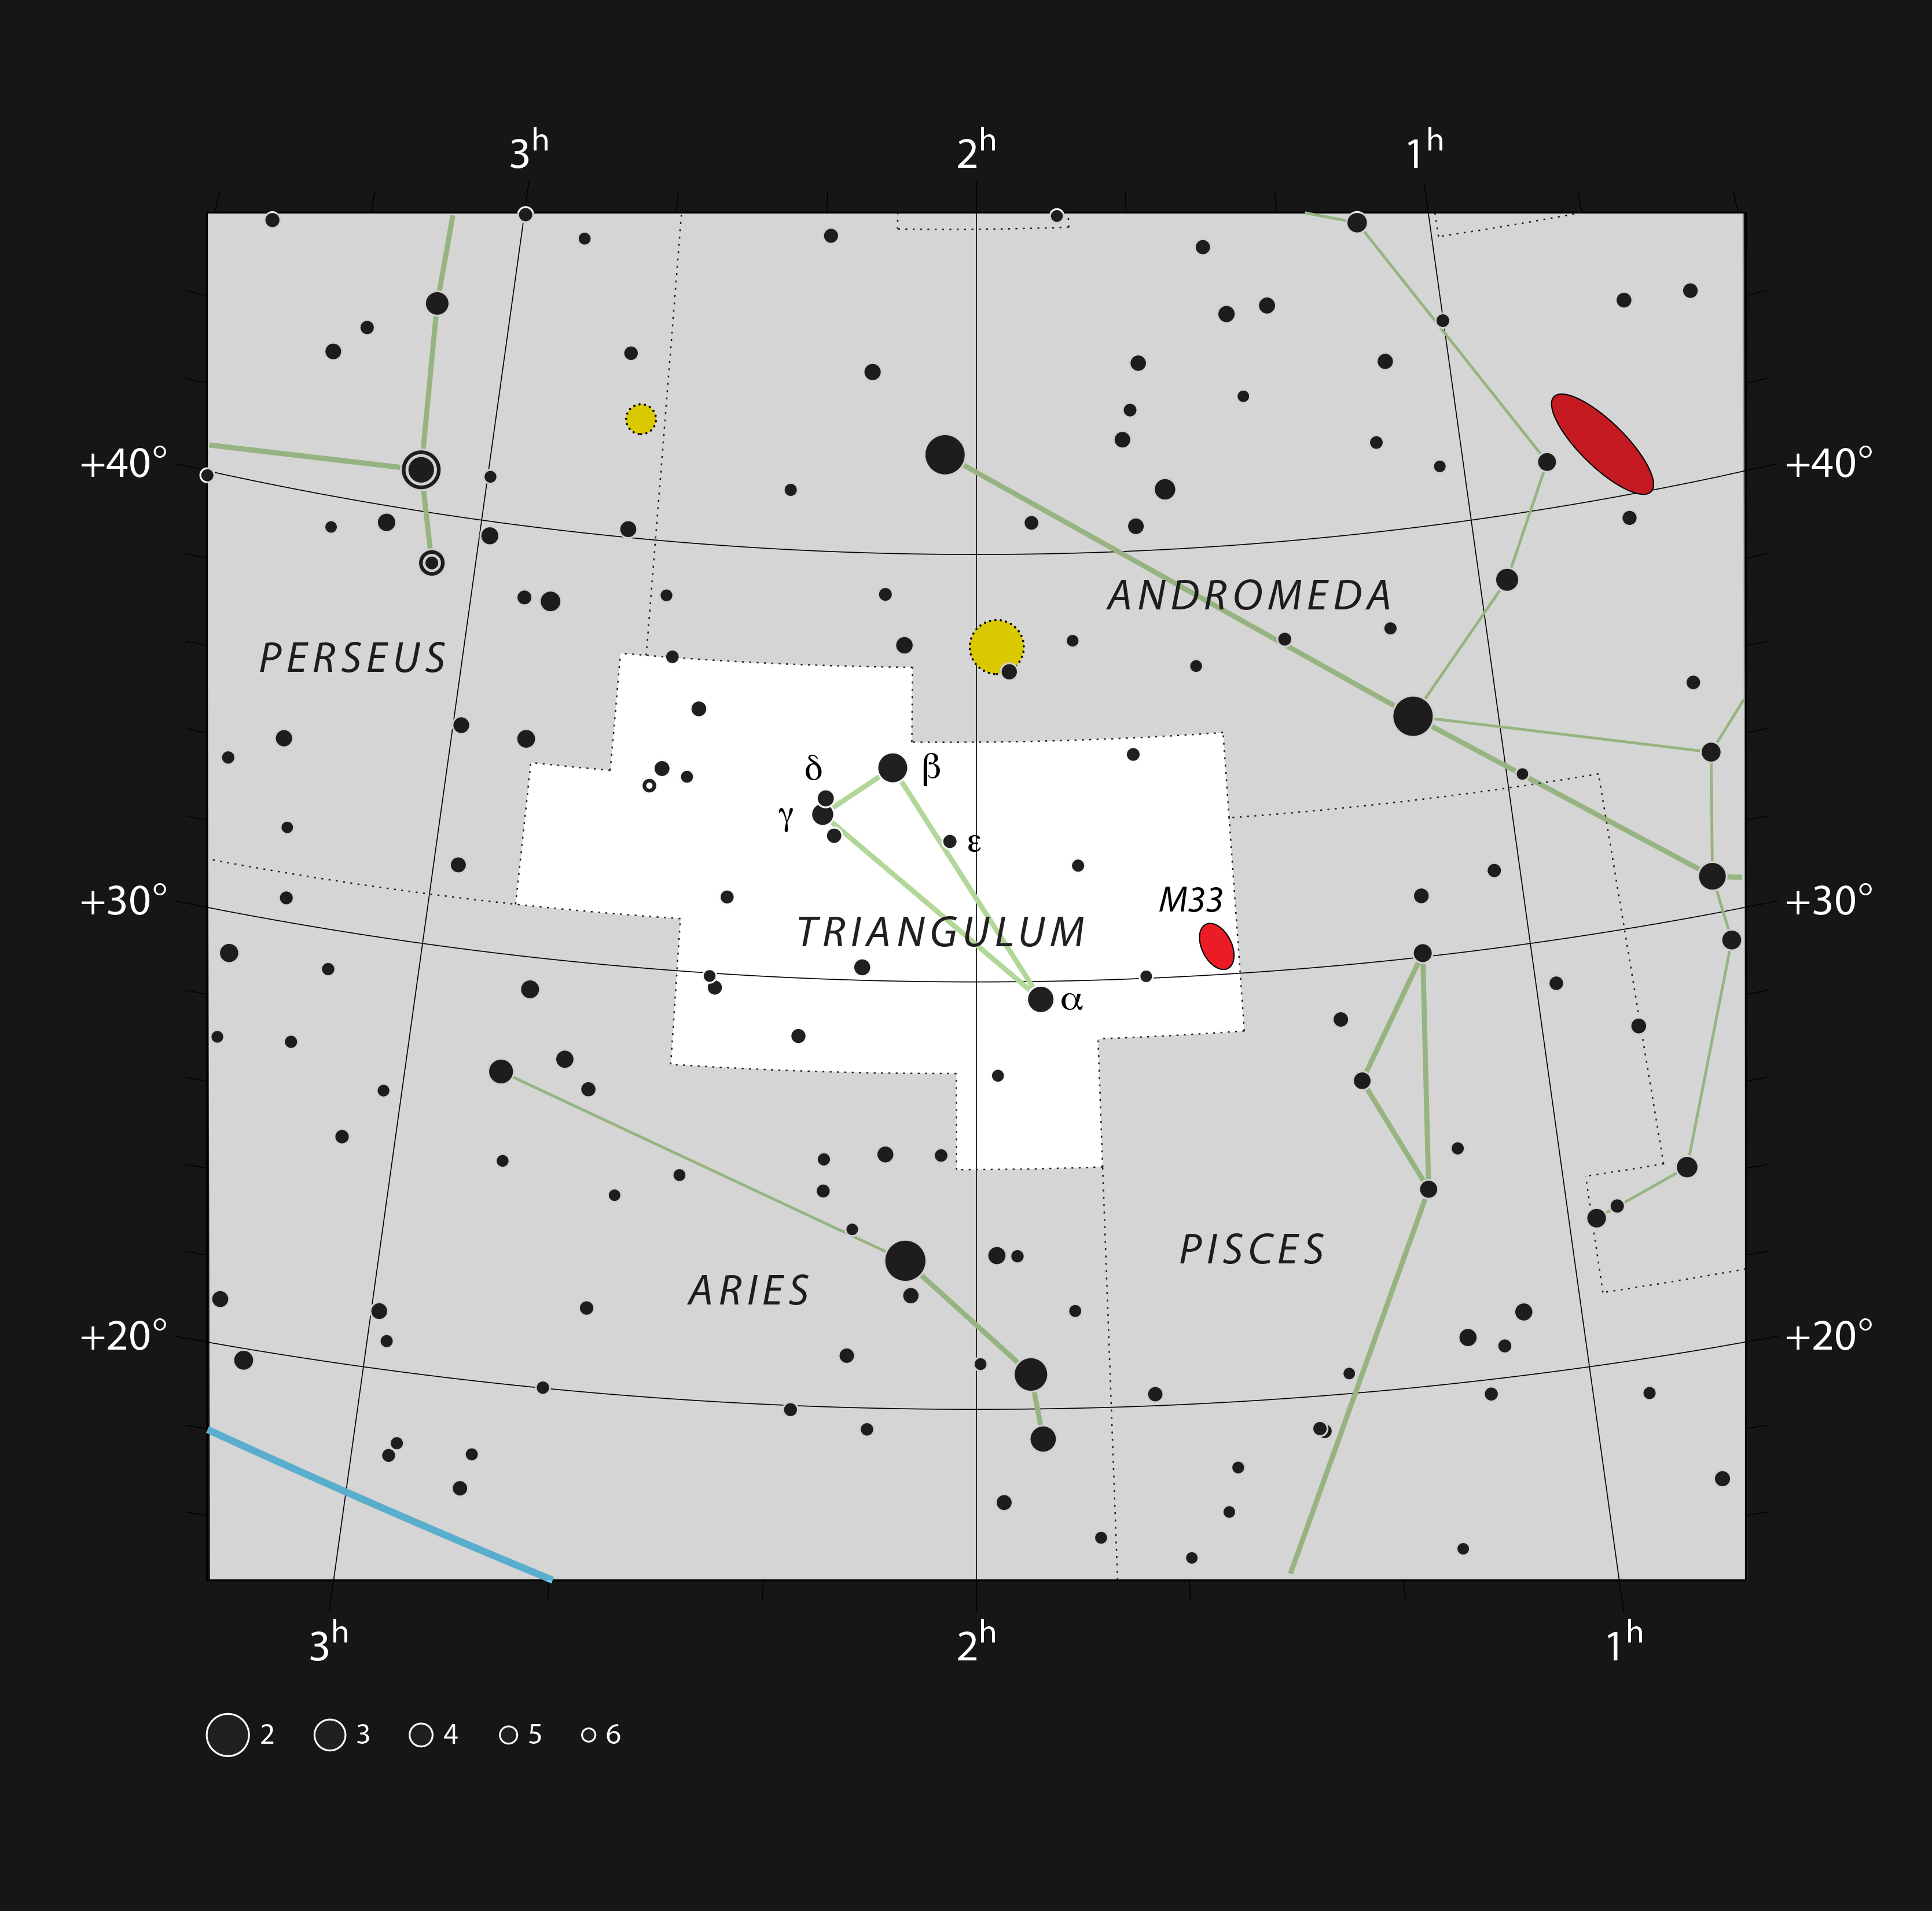

Messier 33 in the northern constellation of Triangulum

This chart shows the northern constellation of Triangulum (The Triangle). All the stars that can be seen with the naked eye on a dark and clear night are marked. The chart also shows the nearby spiral galaxy, Messier 33, often called the Triangulum Galaxy. This galaxy can be seen without optical aid by people with good eyesight under exceptionally dark skies, and is usually considered to be the most distant naked-eye object, at a distance of about three million light-years.

Credit: ESO, IAU and Sky & Telescope